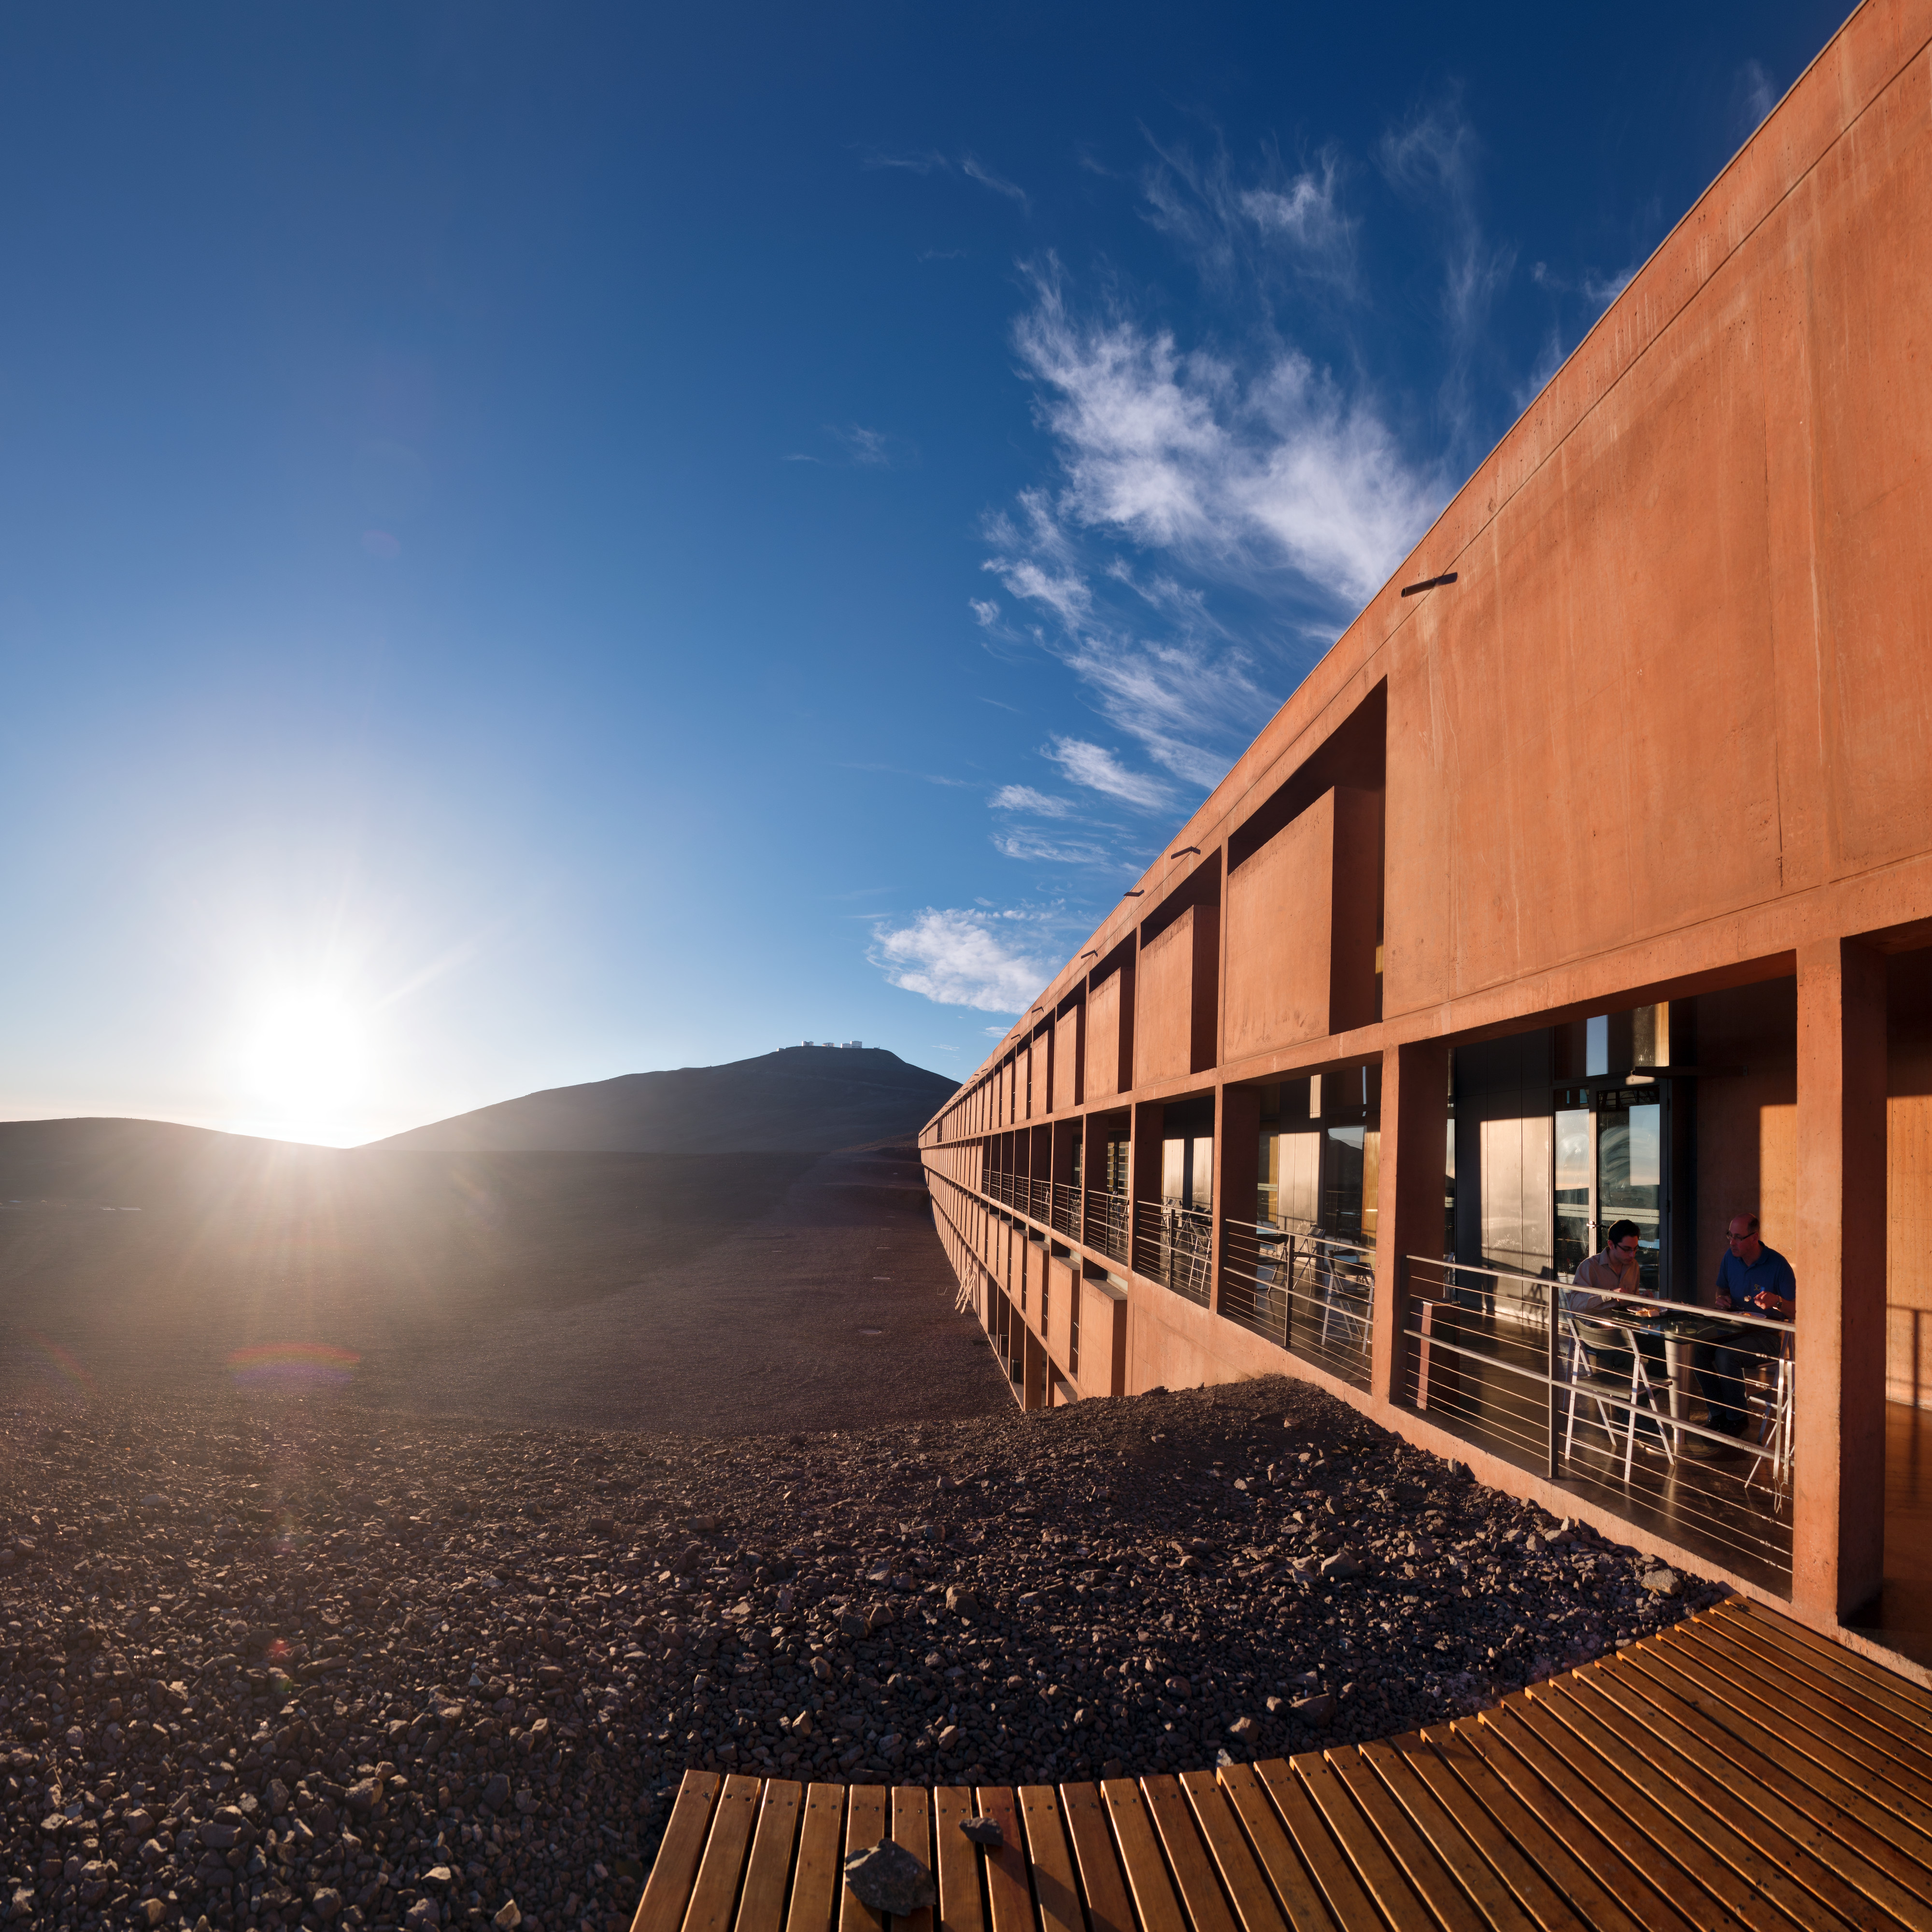

Relaxing before a night's work

Members of ESO's Fulldome Expedition team take dinner outside the Residencia at ESO's Paranal Observatory, before embarking on another night taking stunning photographs for use in planetarium presentations.

Credit: P. Horálek/ESO